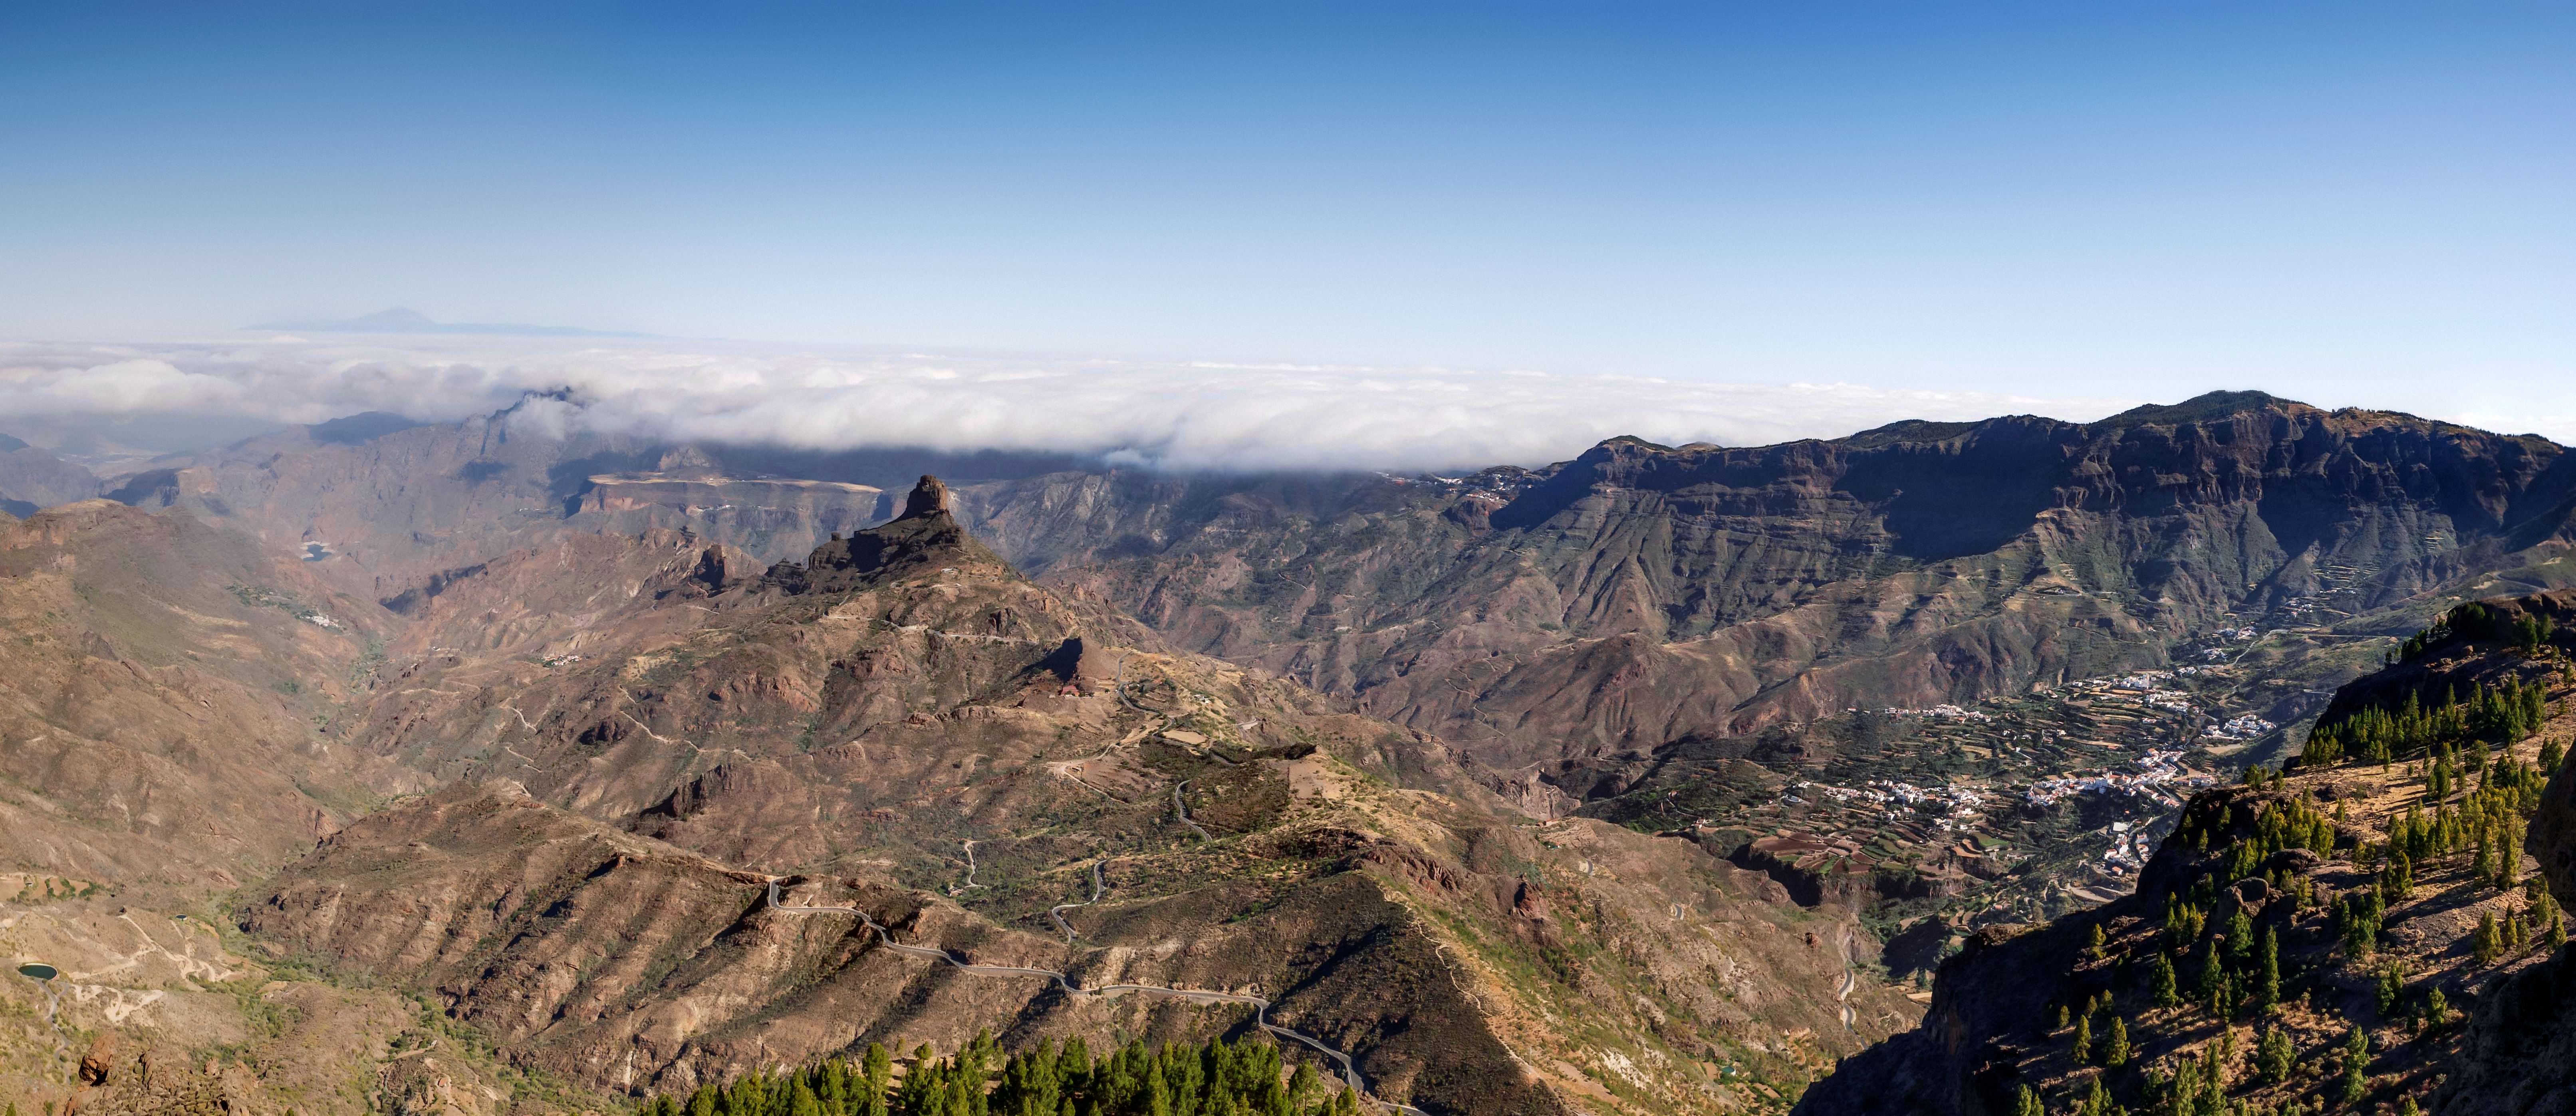

Image of the Risco Caído area

This photo shows a part of the new World Heritage site Risco Caído and the Sacred Mountains of Gran Canaria.

Credit: Cabildo de Gran Canaria/UNESCO/IAU